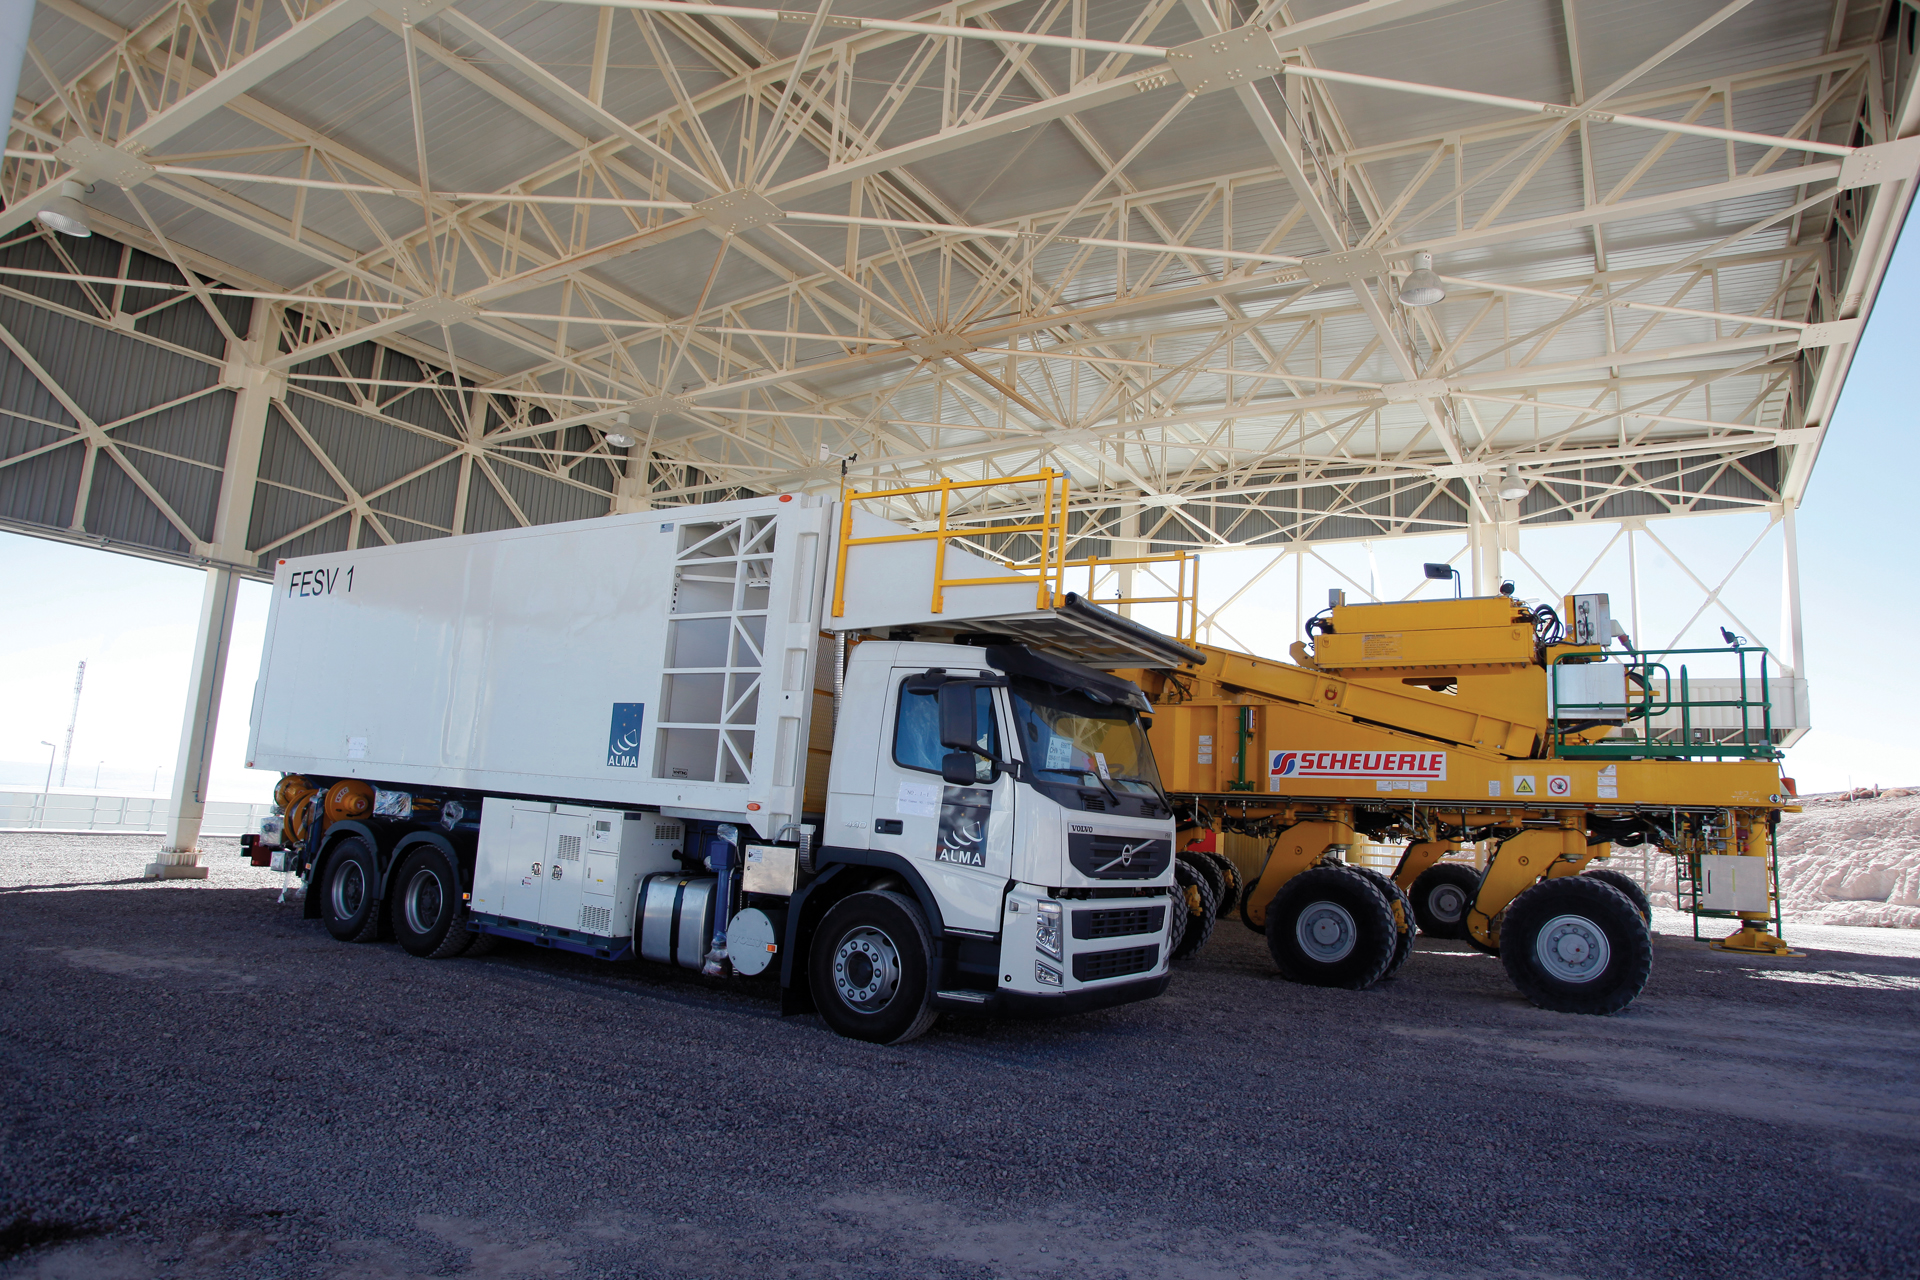

ALMA’s Innovative Vehicles

The Front End Service Vehicle parked beside an ALMA Transporter in the Transporter Garage at the ALMA Operations Support Facility in northern Chile. These vehicles and their twins are uniquely designed for servicing the needs of the various ALMA telescopes.

Credit: C. Padilla, NRAO/AUI/NSF